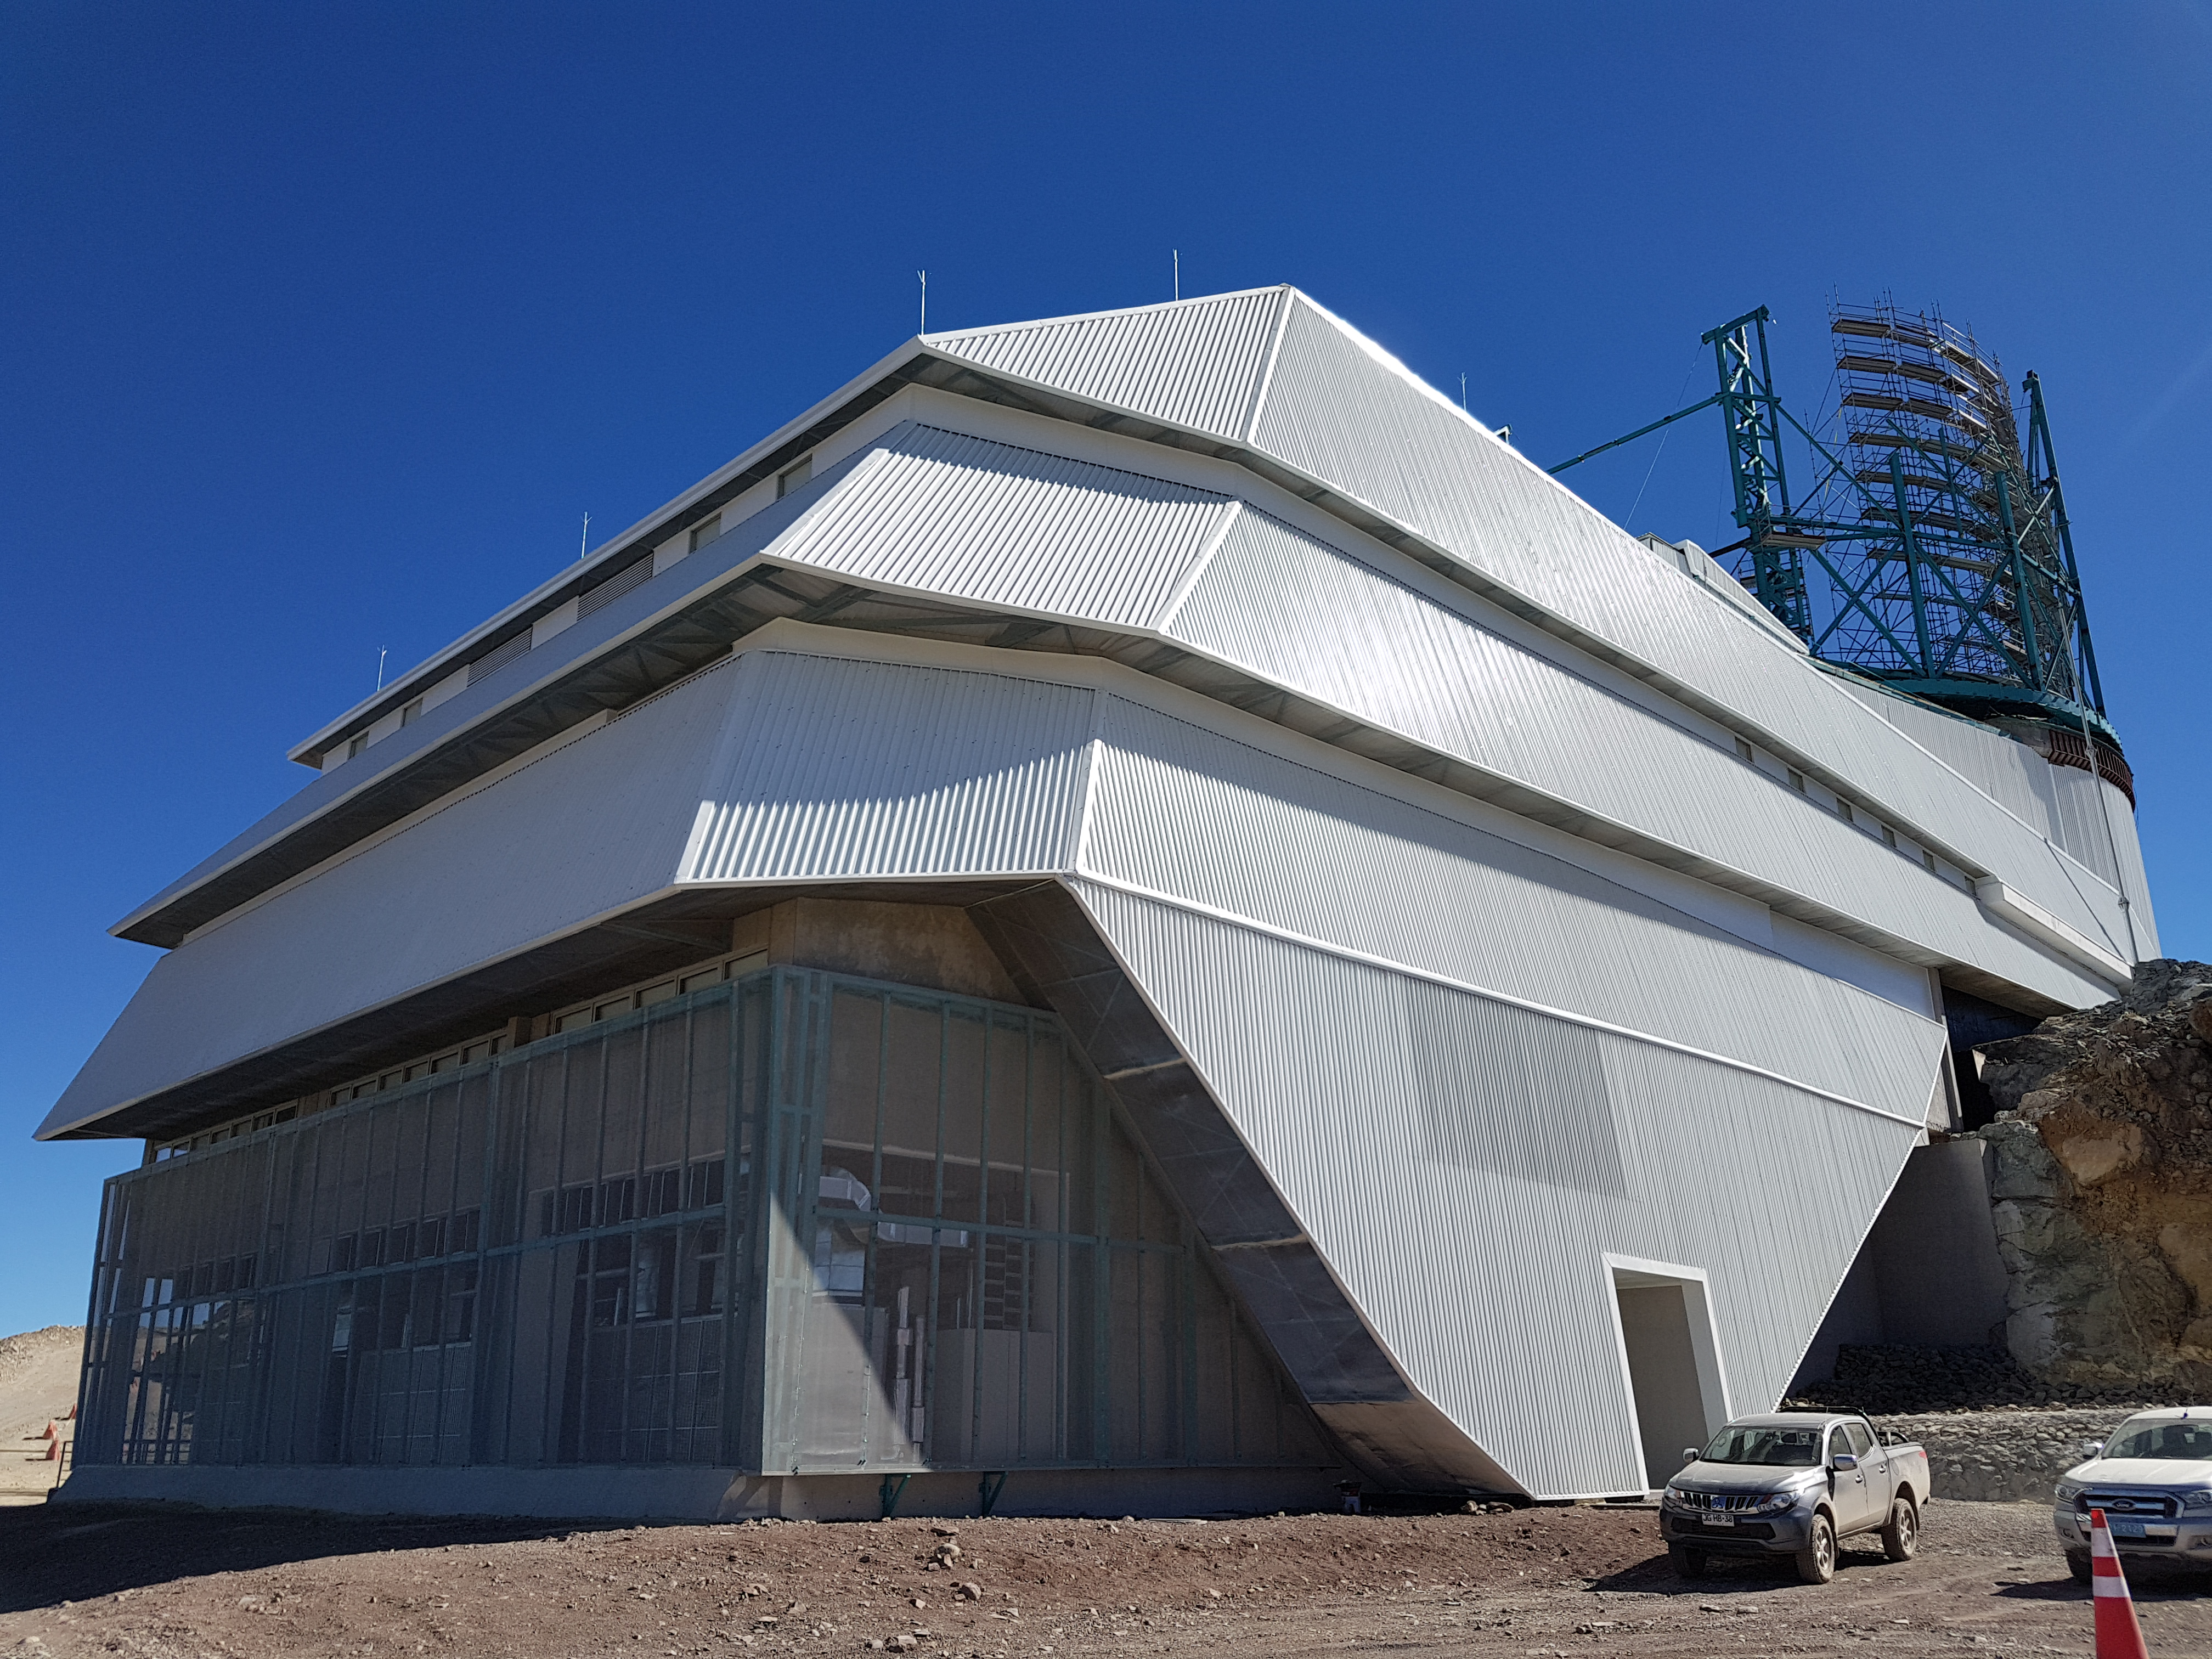

Weekly Construction Photos

Exterior view of the Summit Facility Building.

Credit: Rubin Observatory/NSF/AURA